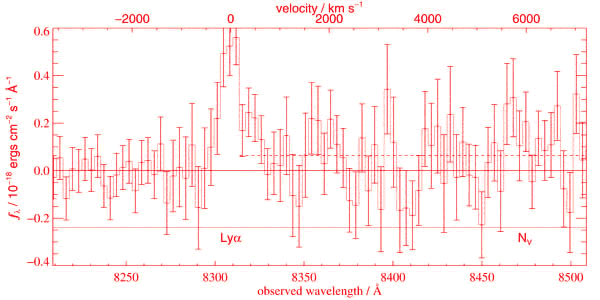

Unbinned GMOS-South spectra of the GLARE objects

Unbinned GMOS-South spectra of the GLARE objects. The top frame shows GLARE#1042 with a weak continuum (dotted line). The observations were conducted during conditions of half arcsec seeing or better and high transparency. The bottom spectrum corresponds to the faintest (z'AB = 27.15) Lyman Break Galaxy ever detected

Credit: International Gemini Observatory/NOIRLab/NSF/AURA